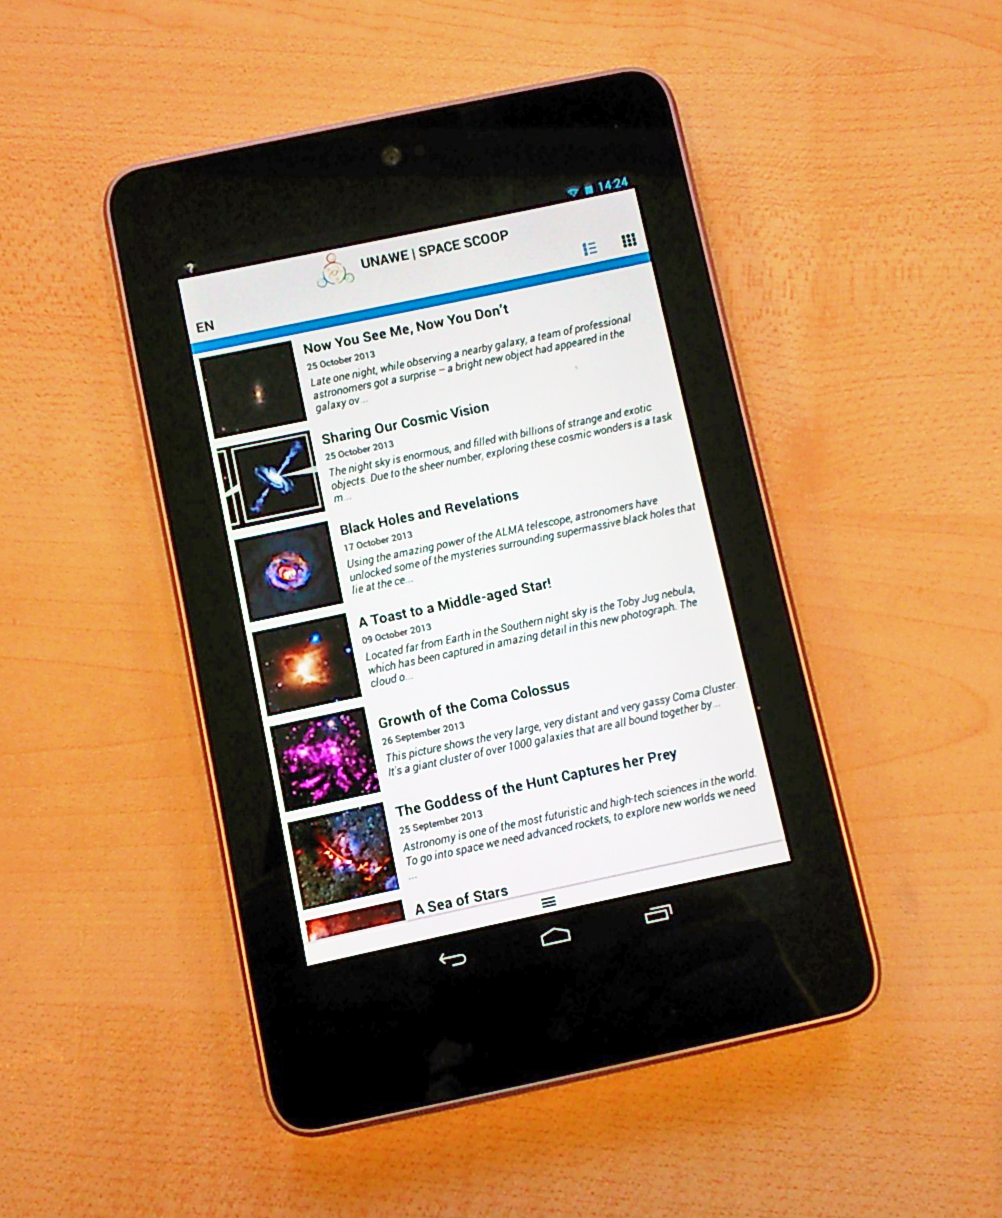

The Space Scoop Android app

This image shows the Space Scoop Android app, developed by Universe Awareness to share the most exciting new astronomical discoveries with children in the hope of inspiring them to develop an interest in science and technology. The app is available for free download at the Google Play store.

Credit: EU Unawe/ESO